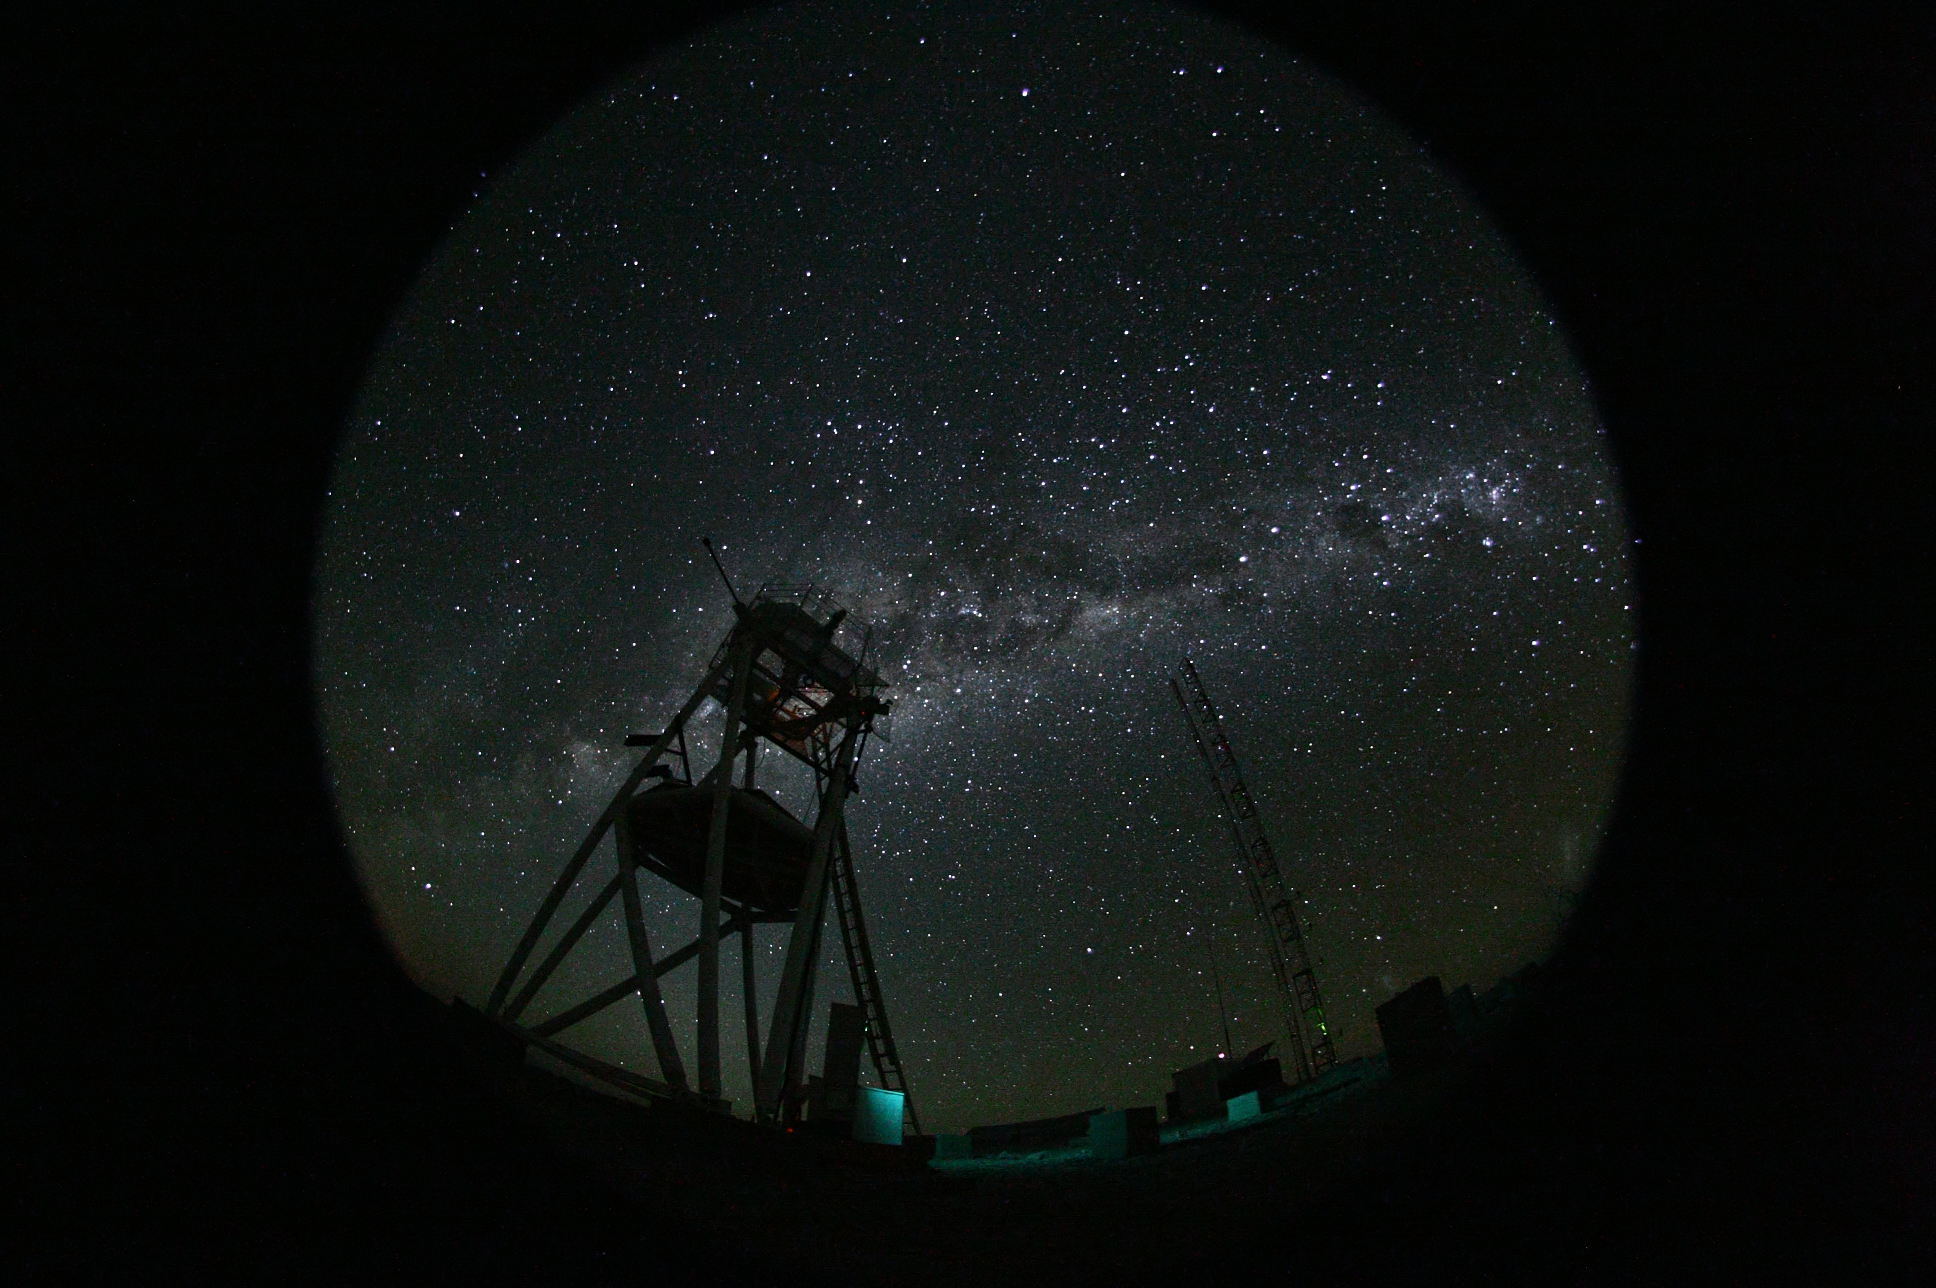

Cerro Armazones at night

Fish-eye view of the night at the ESO's Astronomical Site Monitor on Cerro Armazones in the Chilean desert. Located near ESO's Paranal Observatory, home of the Very Large Telescope (VLT), Cerro Armazones is a candidate site for the Extremely Large Telescope (ELT). There are half a dozen potential sites for the ELT, which, with its 40-metre-class diameter mirror, will be the world’s biggest eye on the sky. The ELT Site Selection Advisory Committee picked Cerro Armazones as the recommended site on its final shortlist of choices. The committee picked Armazones because of its excellent sky quality and its ability to integrate its operation with the existing Paranal Observatory.

Credit: ESO